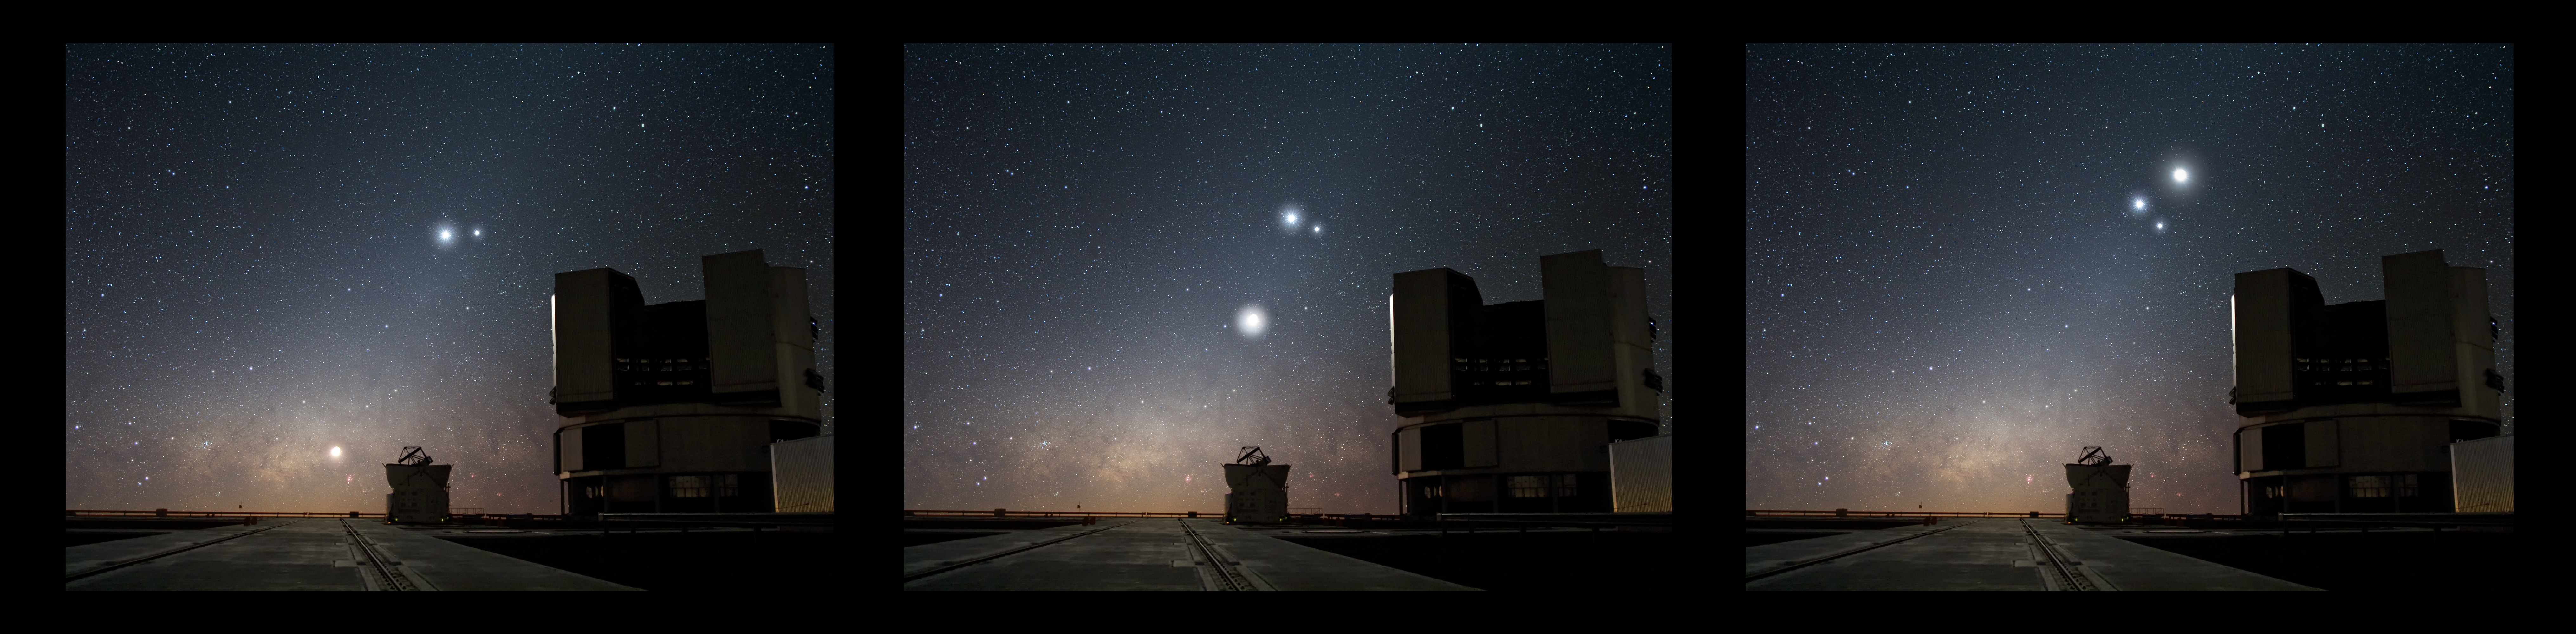

The Moon in conjunction with Venus and Jupiter (artistic composition)

This dramatic triptych shows the Moon rise from left to right through the night sky over ESO’s Very Large Telescope (VLT) observatory at Paranal in northern Chile. Already aloft in the heavens and glowing in the centre of the image is Venus, Earth’s closest planetary neighbour. Shining to Venus’s right, the giant, though more distant planet, Jupiter appears as a small orb that seems to rotate around Venus as time passes. Such apparent celestial near misses — although the heavenly bodies are actually tens to hundreds of millions of kilometres apart — are called conjunctions.

Still other sights delight in the sky over Paranal. The radiant, reddish plane of the Milky Way smoulders on the horizon, with massive bands of dust giving this bright region a mottled complexion. On the ground, an 8.2-metre VLT Unit Telescope on the right and a 1.8-metre Auxiliary Telescope to the left silently witness the splendour above, while probing the sky to address some of astronomy’s remaining mysteries. The triptych is composed of three exposures of the Moon, Venus and Jupiter and one exposure of the Paranal telescopes.

Credit: ESO/Y. Beletsky